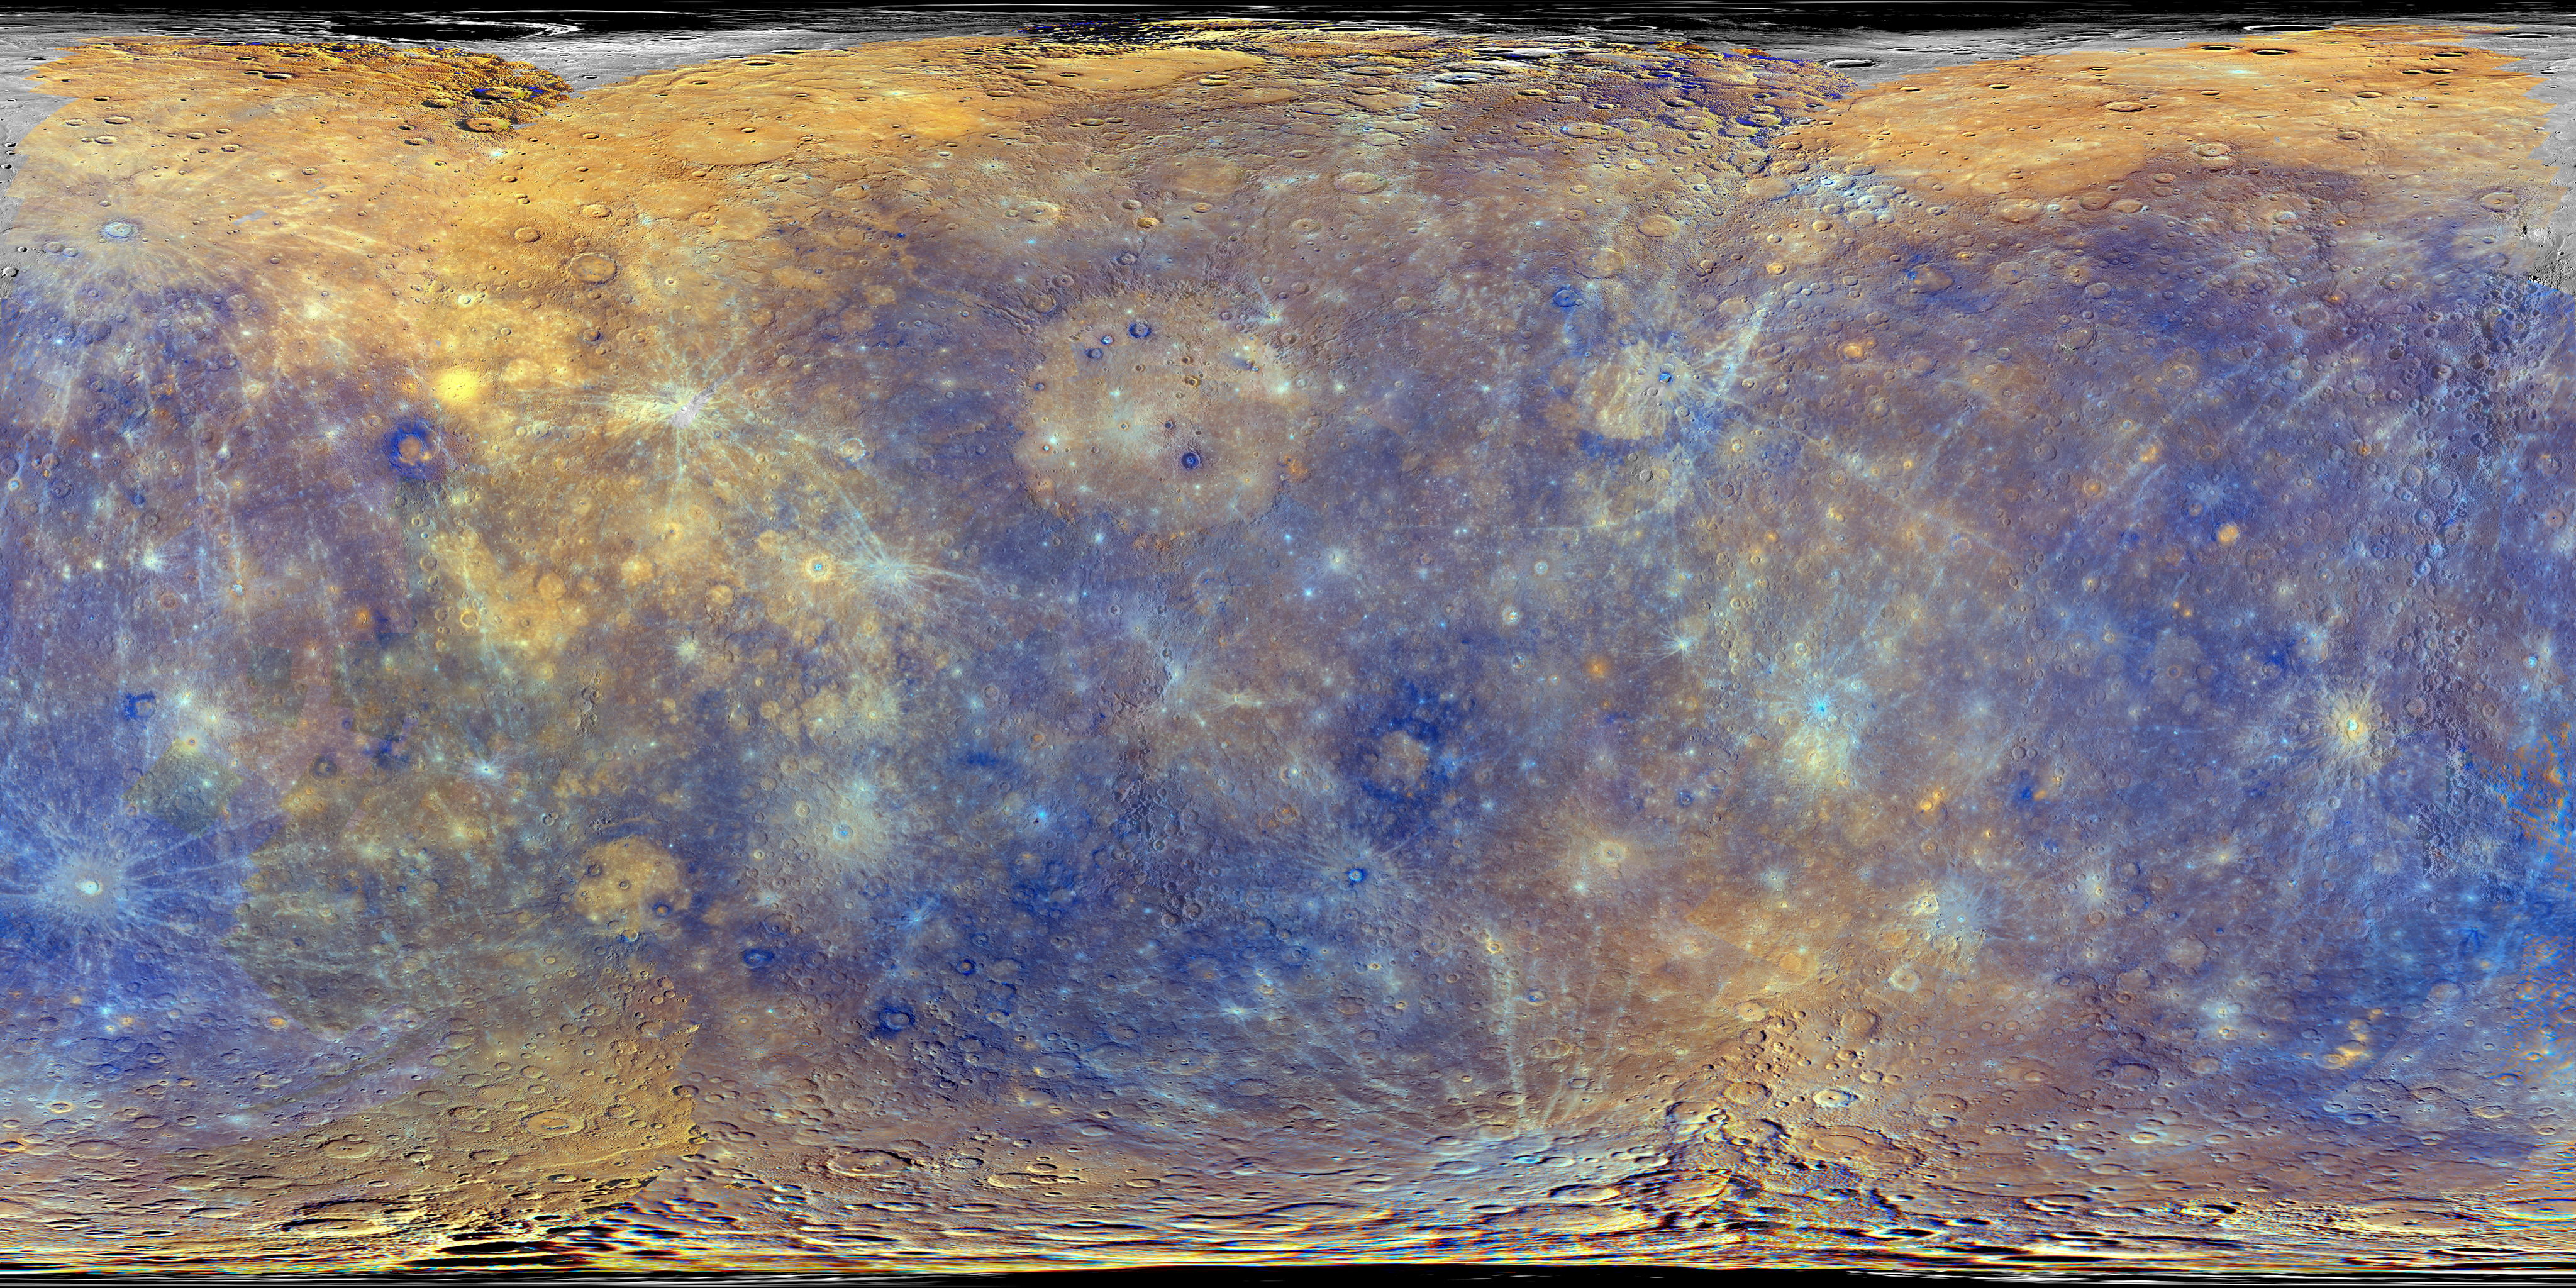

MESSENGER map of Mercury’s surface

This enhanced colour view of the planet Mercury was obtained by the MESSENGER probe. These colours are not what Mercury would look like to the human eye, but rather the colours enhance the chemical, mineralogical, and physical differences between the rocks that make up Mercury's surface. Further information about this image is available here.

Credit: NASA/Johns Hopkins University Applied Physics Laboratory/Carnegie Institution of Washington